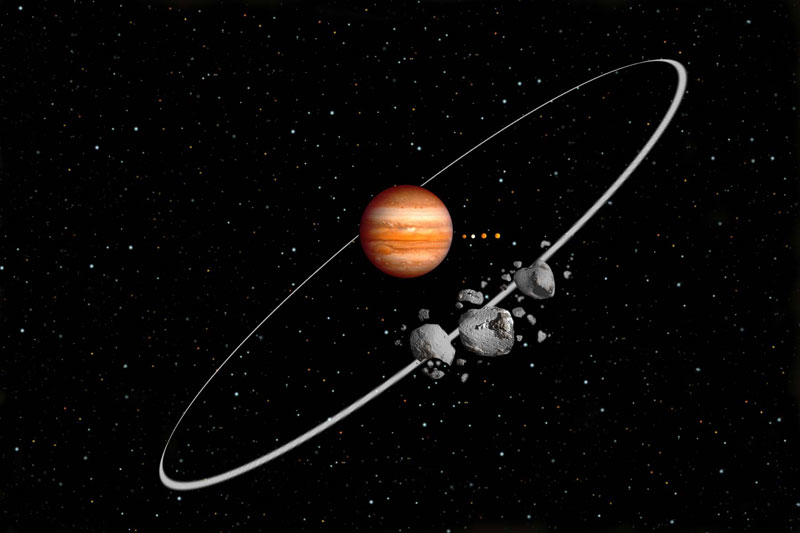

Artist's rendition with irregular satellites around Jupiter

An artist's rendition shows irregular satellites around Jupiter after a collision. Jupiter's four large moons are shown for orbital scale.

Credit: International Gemini Observatory/NOIRLab/NSF/AURA/Lomberg J.